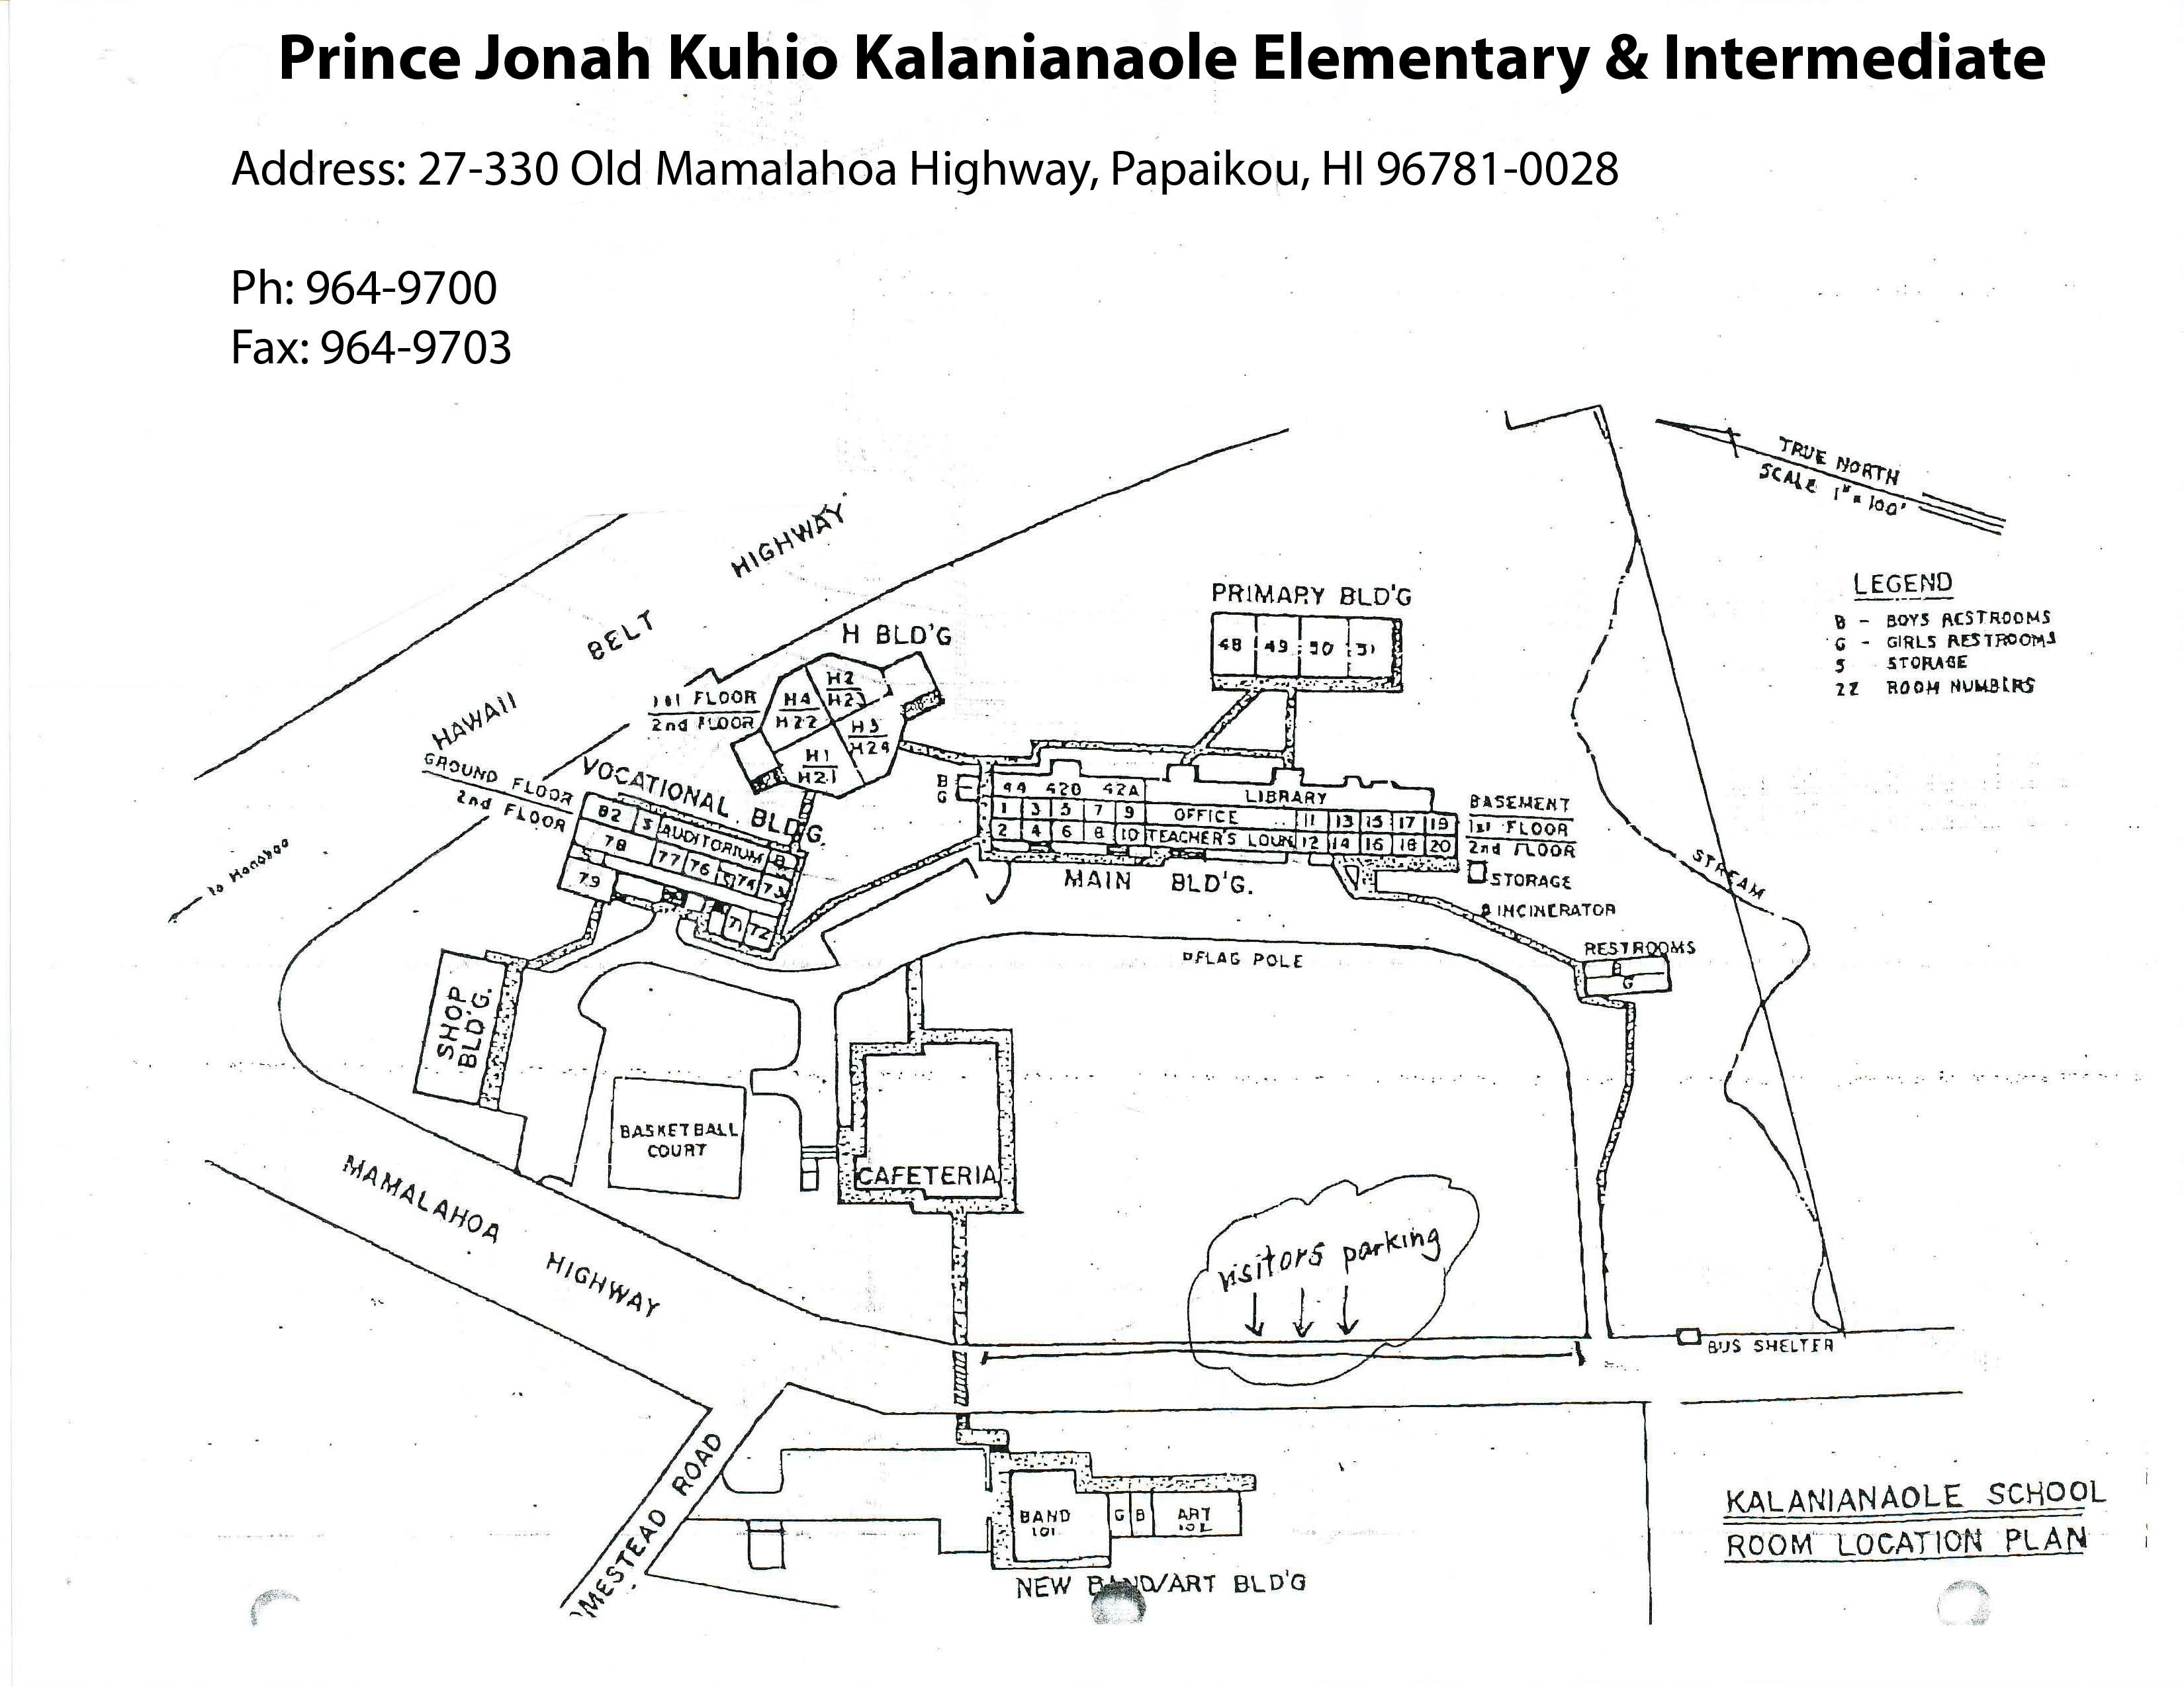

Kalanianaole Elementary & Intermediate Map

Credit: NOIRLab